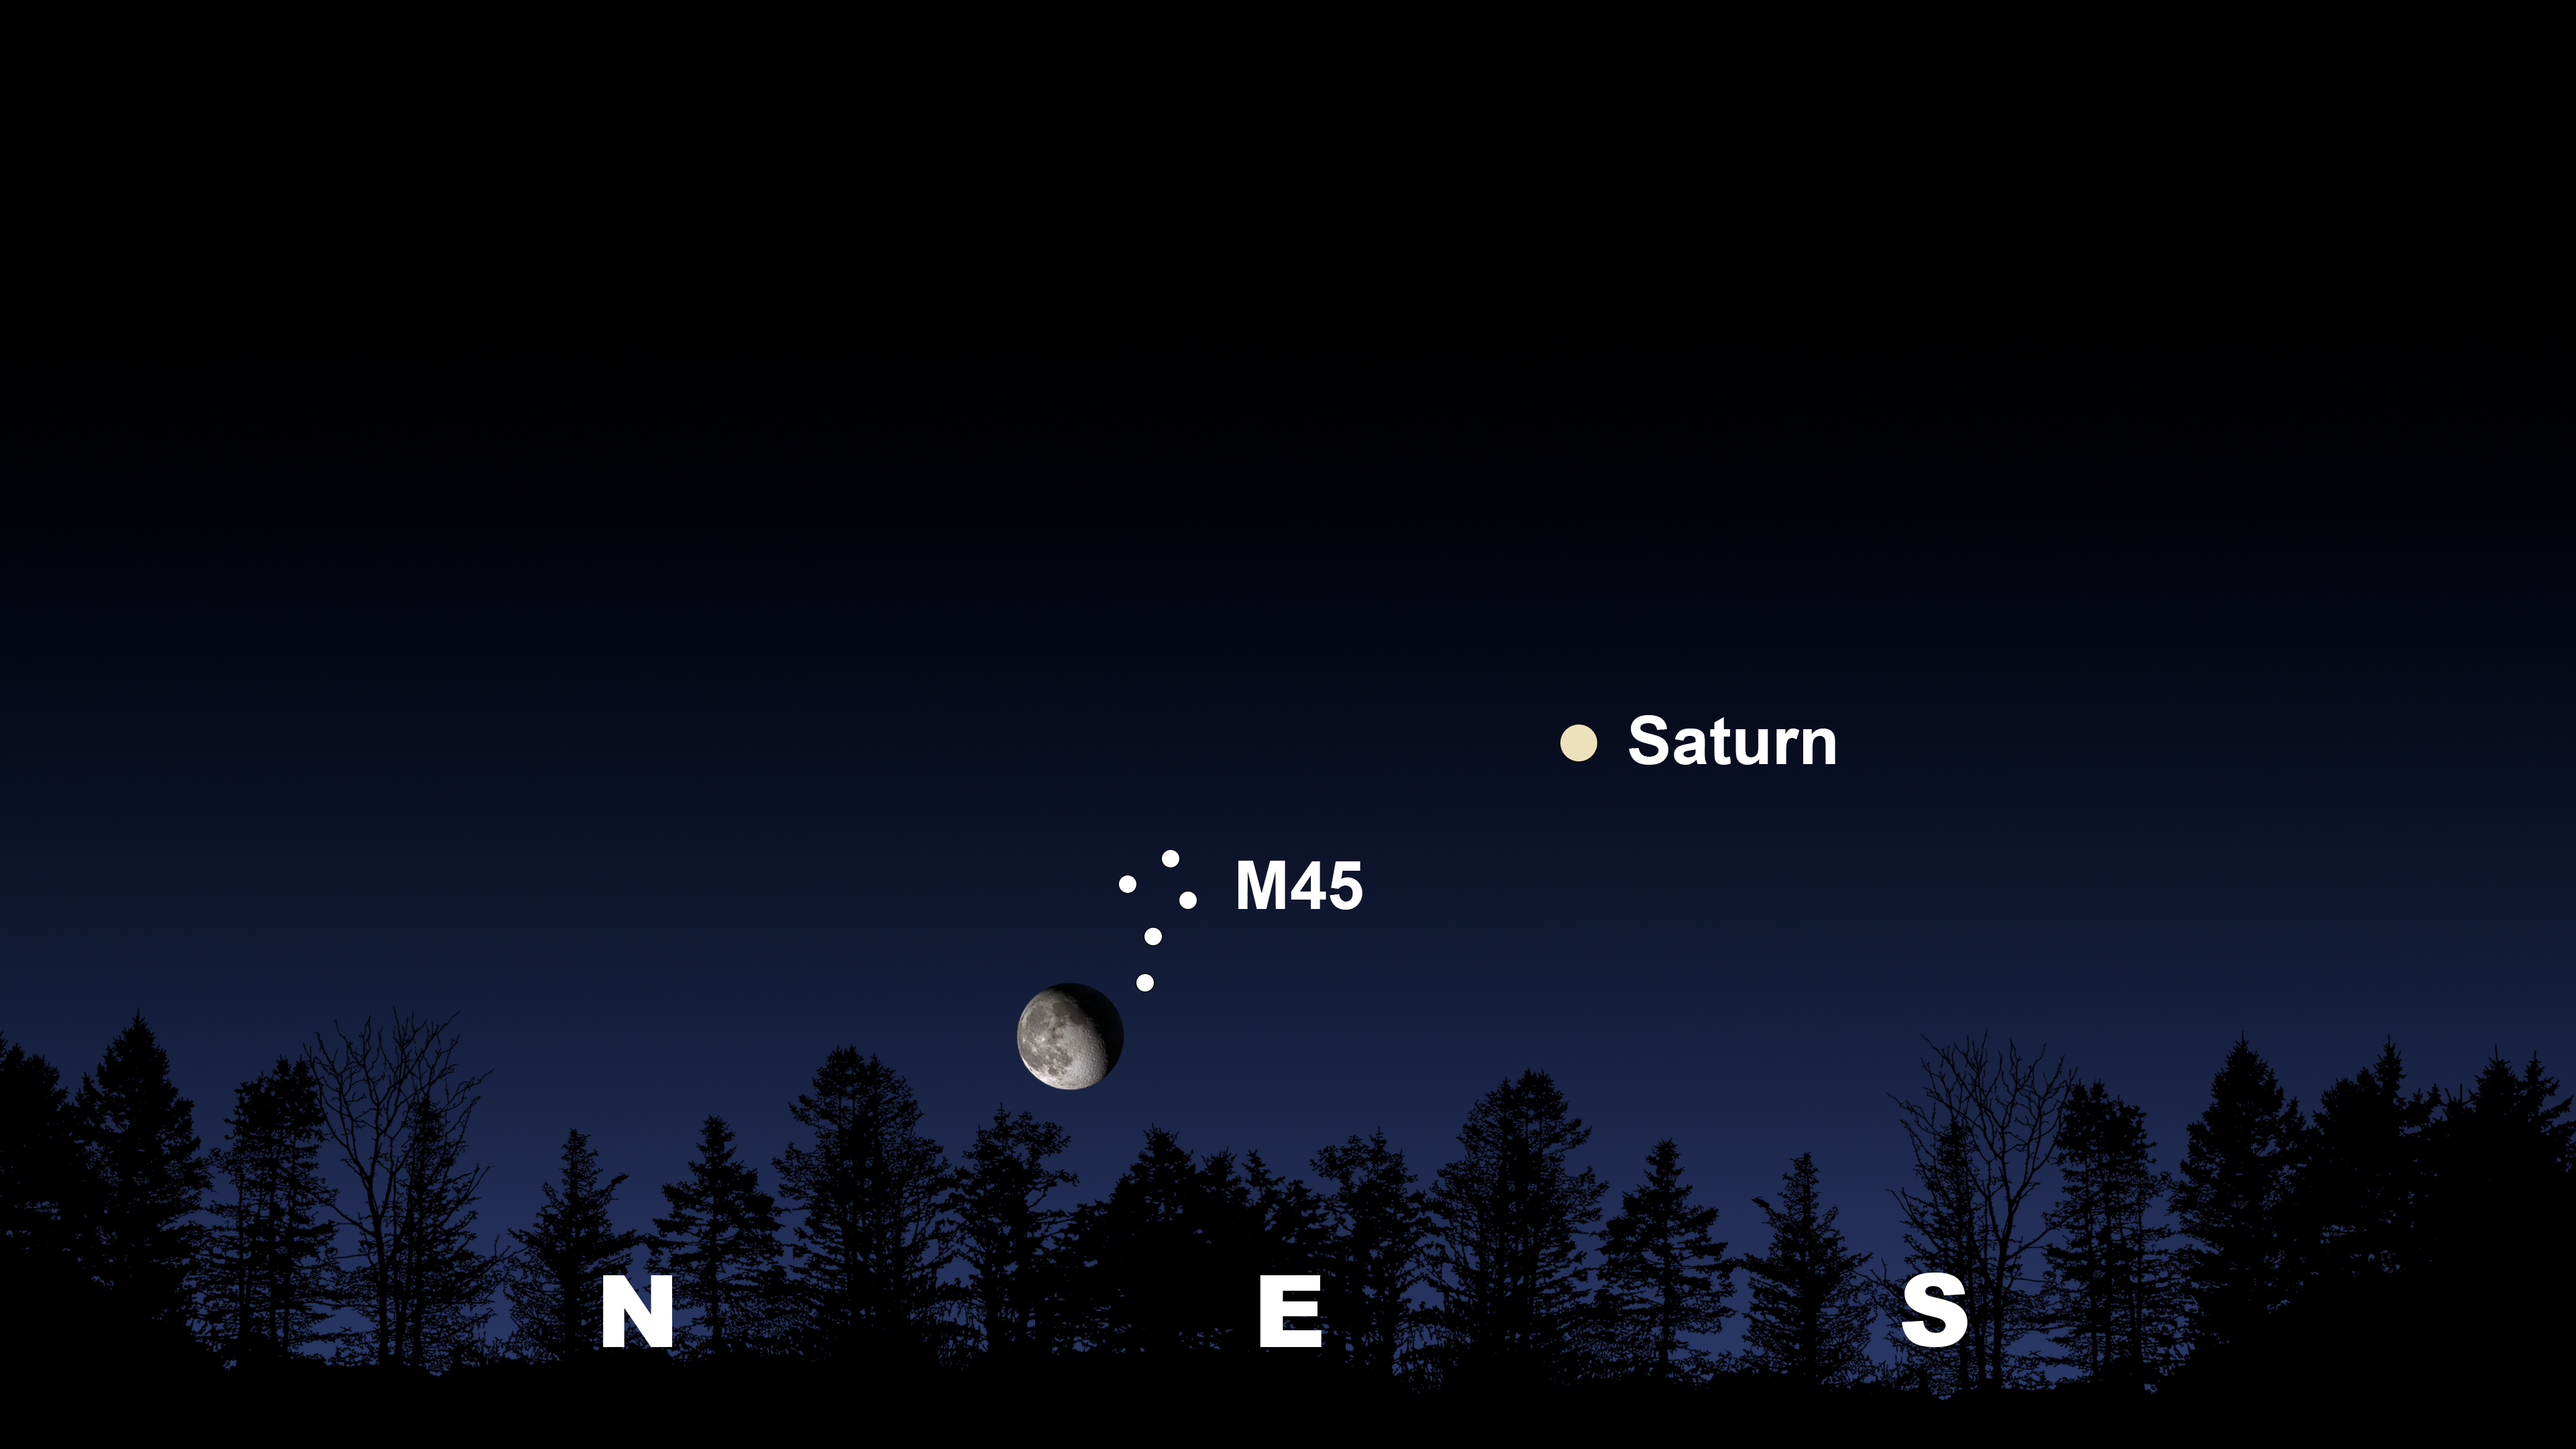

The Moon and Pleiades climb 10 degrees above the horizon as seen from Tucson at 7:30 p.m. MST on 6 November.

The Moon and Pleiades climb 10 degrees above the horizon as seen from Tucson at 7:30 p.m. MST on 6 November. The view will be similar from Hilo around 7:00 p.m. HST and from La Serena at 11:00 p.m. CLT, where Saturn will be in the north.

Credit: NOIRLab